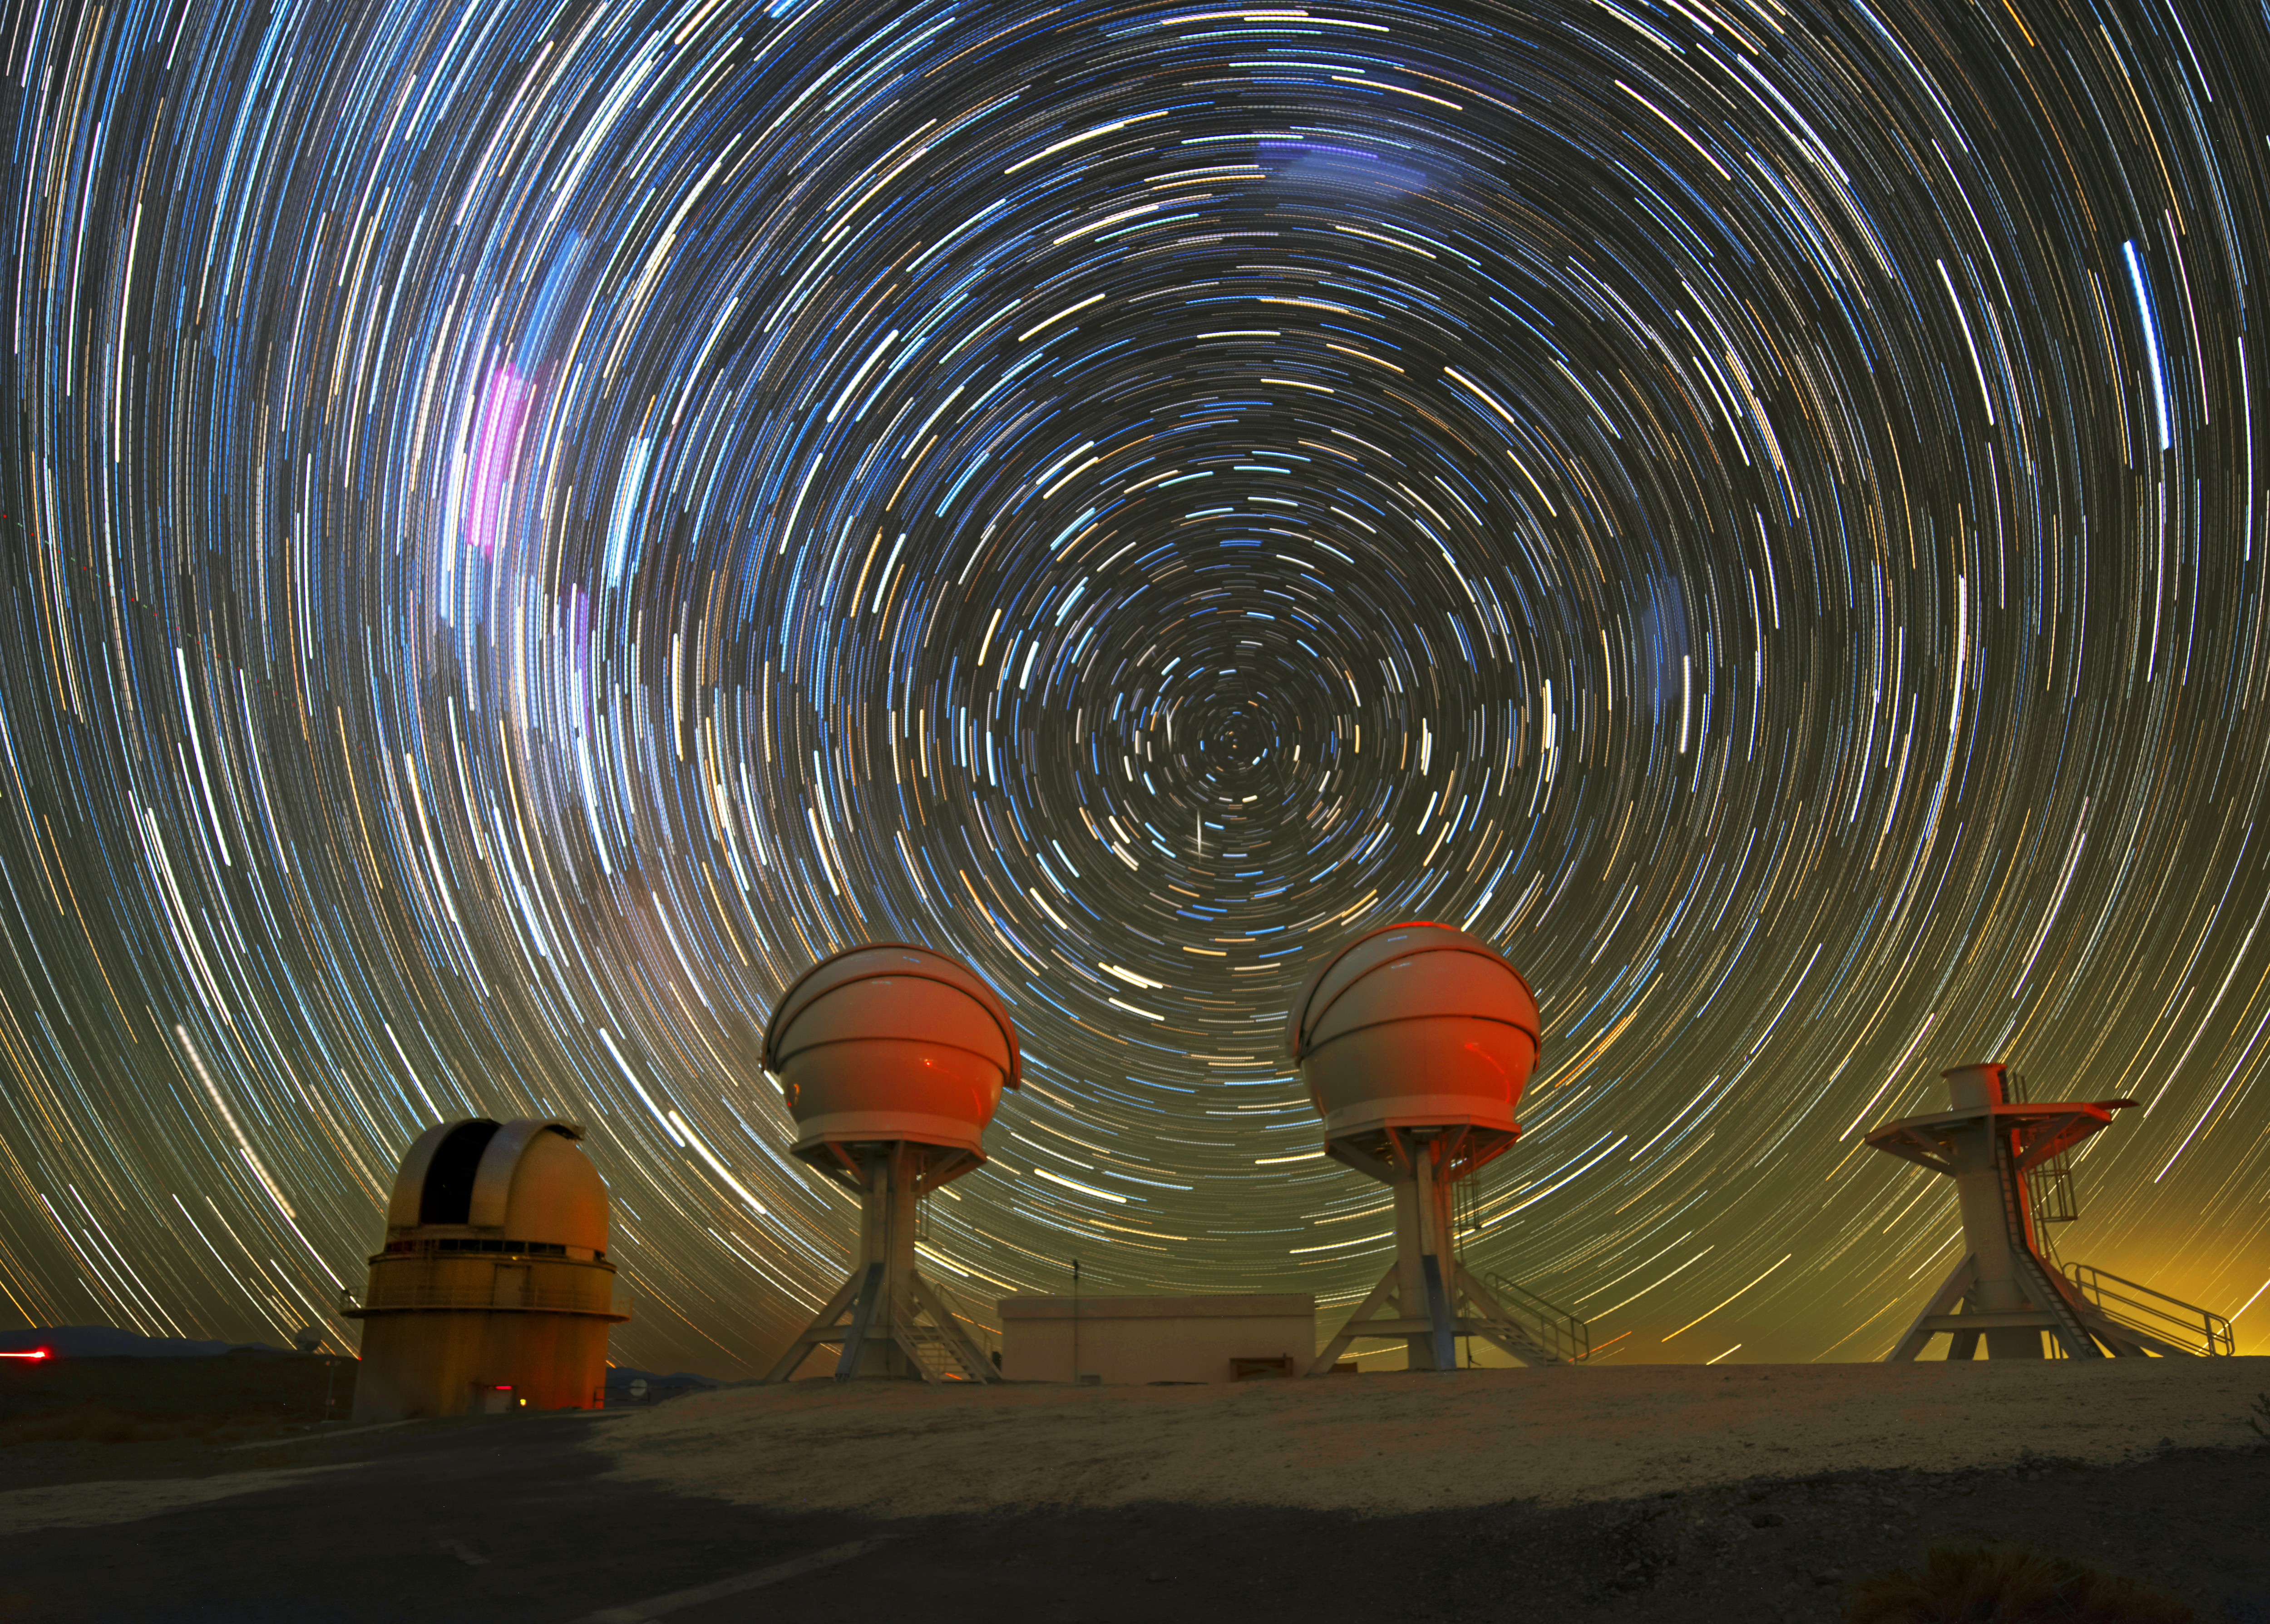

Searching for Gems

This striking star trail image was captured above ESO’s La Silla Observatory, in Chile’s Atacama desert. Star trails are caused by Earth’s rotation; in this long exposure image, stars appear to circle around the south celestial pole. Almost unrecognisable are the Carina Nebula (bright magenta smudge, centre-left) and the Large and Small Magellanic Clouds (blue smudges in the centre-top and centre-right, respectively).

Gazing up into the starry vortex are two of the three BlackGEM telescopes, built and operated by Radboud University, the Netherlands Research School for Astronomy (NOVA), and KU Leuven.The third telescope on the right was still under construction at the time this photograph was taken, having only a platform and no dome. BlackGEM eventually aims to expand to 15 telescopes, capable of performing extensive surveys of the night sky.

BlackGEM will join detectors such as LIGO and Virgo in the search for the most dramatic events in space, such as merging black holes and neutron stars. Following the detection of gravitational waves from these collisions by LIGO and Virgo, BlackGEM will scan large areas of the sky looking for the visible light emitted in these events. Other facilities like ESO’s Very Large Telescope will then follow up on BlackGEM’s measurements, enabling astronomers to better understand some of our universe’s most elusive phenomena.

Credit: Zdeněk Bardon (bardon.cz)/ESO